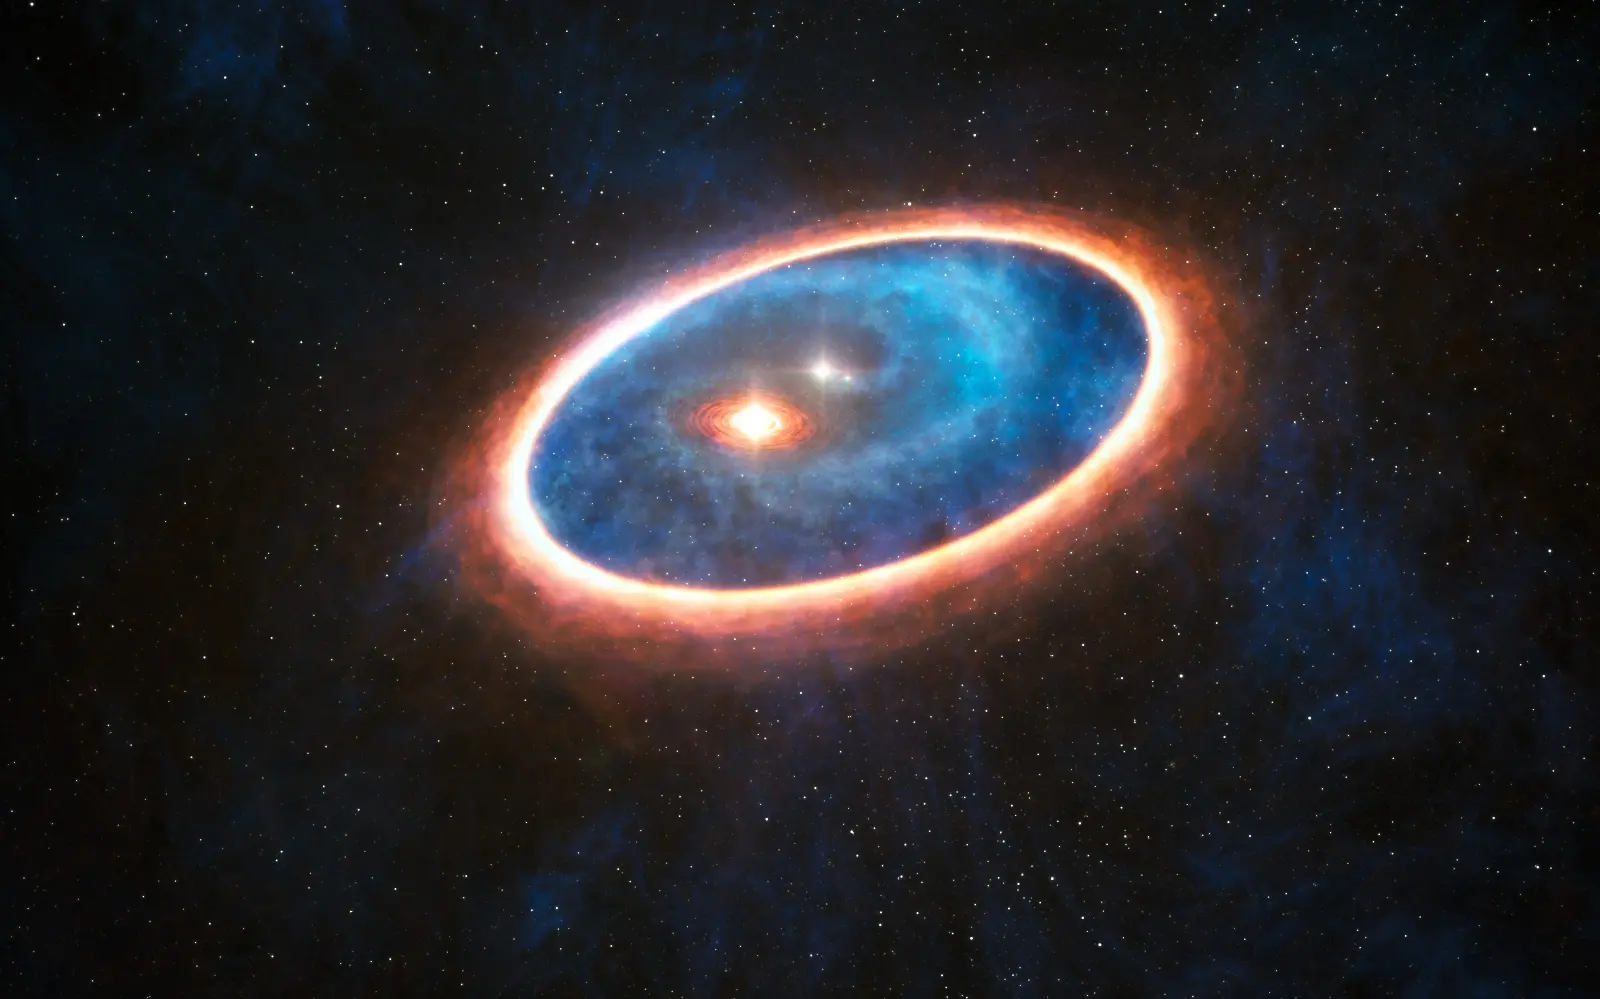

This artist’s impression shows the dust and gas around the double star system GG Tauri-A.

This artist’s impression shows the dust and gas around the double star system GG Tauri-A. Researchers using ALMA have detected gas in the region between two discs in this binary system. This may allow planets to form in the gravitationally perturbed environment of the binary. Half of Sun-like stars are born in binary systems, meaning that these findings will have major consequences for the hunt for exoplanets.

Credit: ESO/L. Calçada